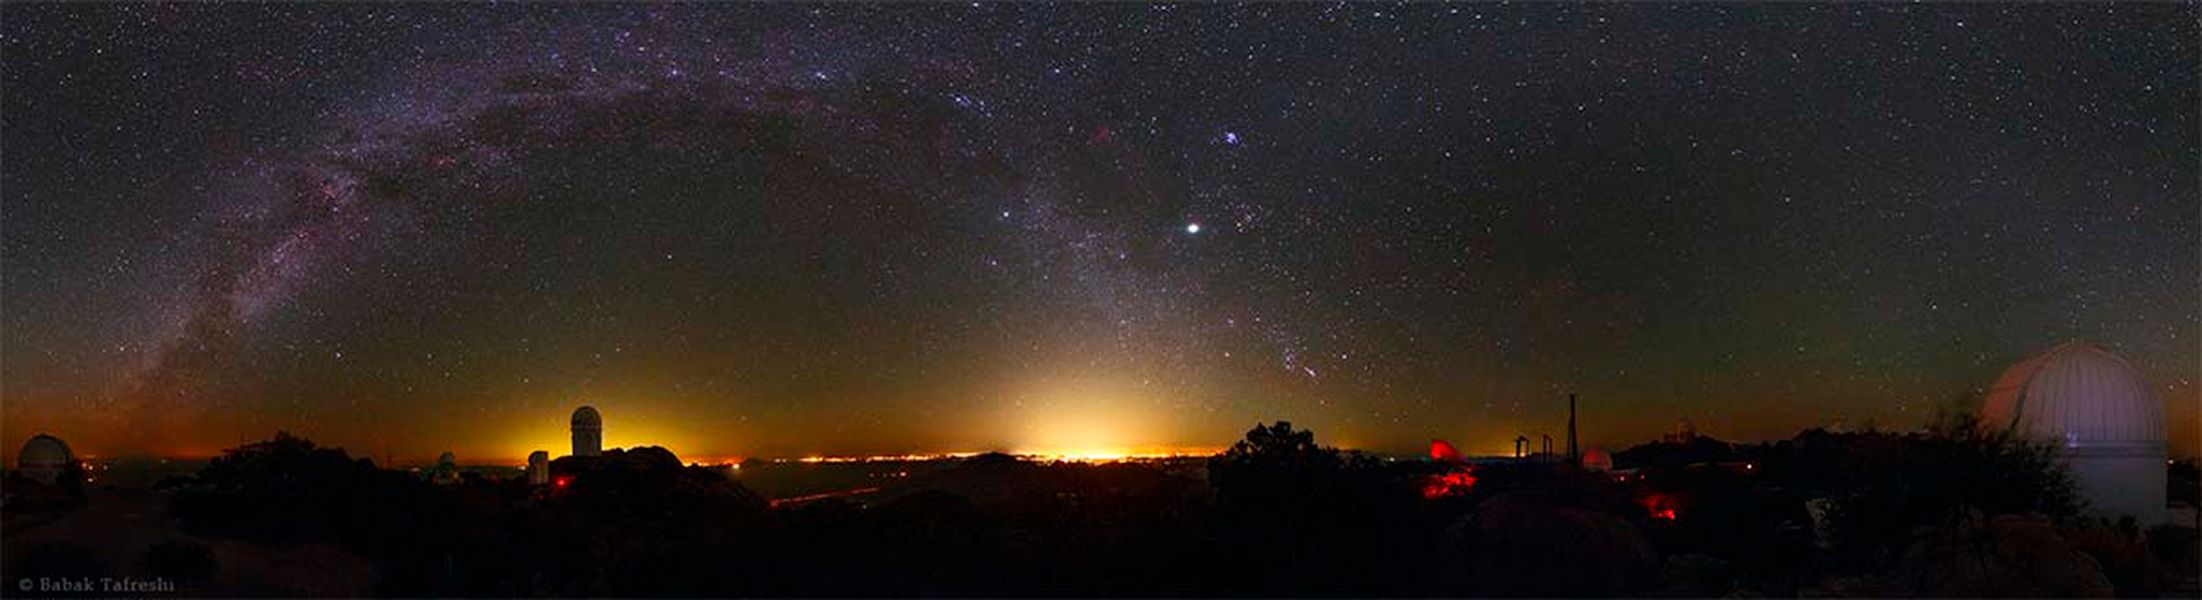

Protecting Dark Skies for Astronomy and Life

Artificial light at night is a threat to astronomical research, personal safety, and the health of humans and wildlife. To address the challenge posed by the proliferating use of LEDs for billboards and street lighting, NOAO, in partnership with other concerned organizations, recently convened a workshop to showcase successful strategies for reducing light pollution. The workshop was held at the January meeting of the American Astronomical Society (AAS) where the AAS Council announced a three-part resolution on light pollution, including calling on all AAS members to protect dark skies in their communities.

Credit: Babak A. Tafreshi